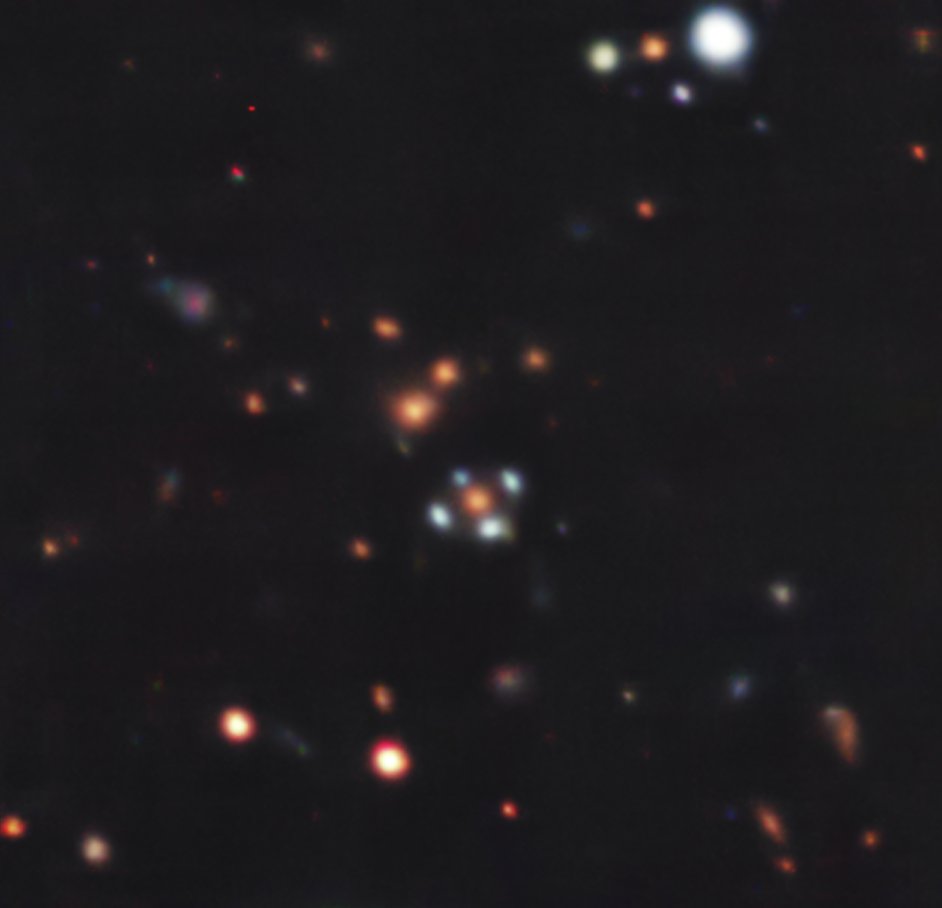

A flower with four petals (full field of view)

There are several galaxies in this Picture of the Week, but the most fascinating is probably the one surrounded by four light-blue dots, resembling a flower with blue petals. But, are these dots real? Yes and no… Taken with ESO’s Very Large Telescope (VLT), this image shows a so-called Einstein Cross.

The four ‘petals’ are images of a distant galaxy hidden behind the orange galaxy at the centre. Something very fascinating happens to allow us to detect the light from this hidden object: the galaxy at the centre acts as a gravitational lens, bending the light emitted from the distant galaxy around it. As a result, we see several images of the distant galaxy, distorted and magnified. In the special configuration of these two galaxies, the hidden one appears as four images around the central ‘lens’ galaxy, forming a cross-like (or flower-like) pattern dubbed an Einstein Cross. Gravitational lensing thus allows us to discover hidden galaxies that would be otherwise invisible to us.

The observations of this system were conducted with the Multi Unit Spectroscopic Explorer (MUSE) instrument at ESO’s VLT in Chile. MUSE splits the light coming from every point within the area being observed into a rainbow or spectrum, which provides astronomers with a wealth of information about the objects within the field of view. The results of these observations, presented in a new paper led by Aleksandar Cikota at the Gemini Observatory in Chile, show that the distant galaxy is forming stars at a rapid rate[1]. Since light left the galaxy when the Universe was about 20% of its current age, studying it provides clues about how galaxies formed in the early Universe.

Note

[1] The expansion of the Universe makes distant galaxies appear redder than if they were closer to us. That being said, the four images of the distant galaxy here look blue due to the presence of young stars. The lens galaxy at the centre is closer to us, but it looks red as it’s largely composed of old stars.

Credit: ESO/A. Cikota et al.